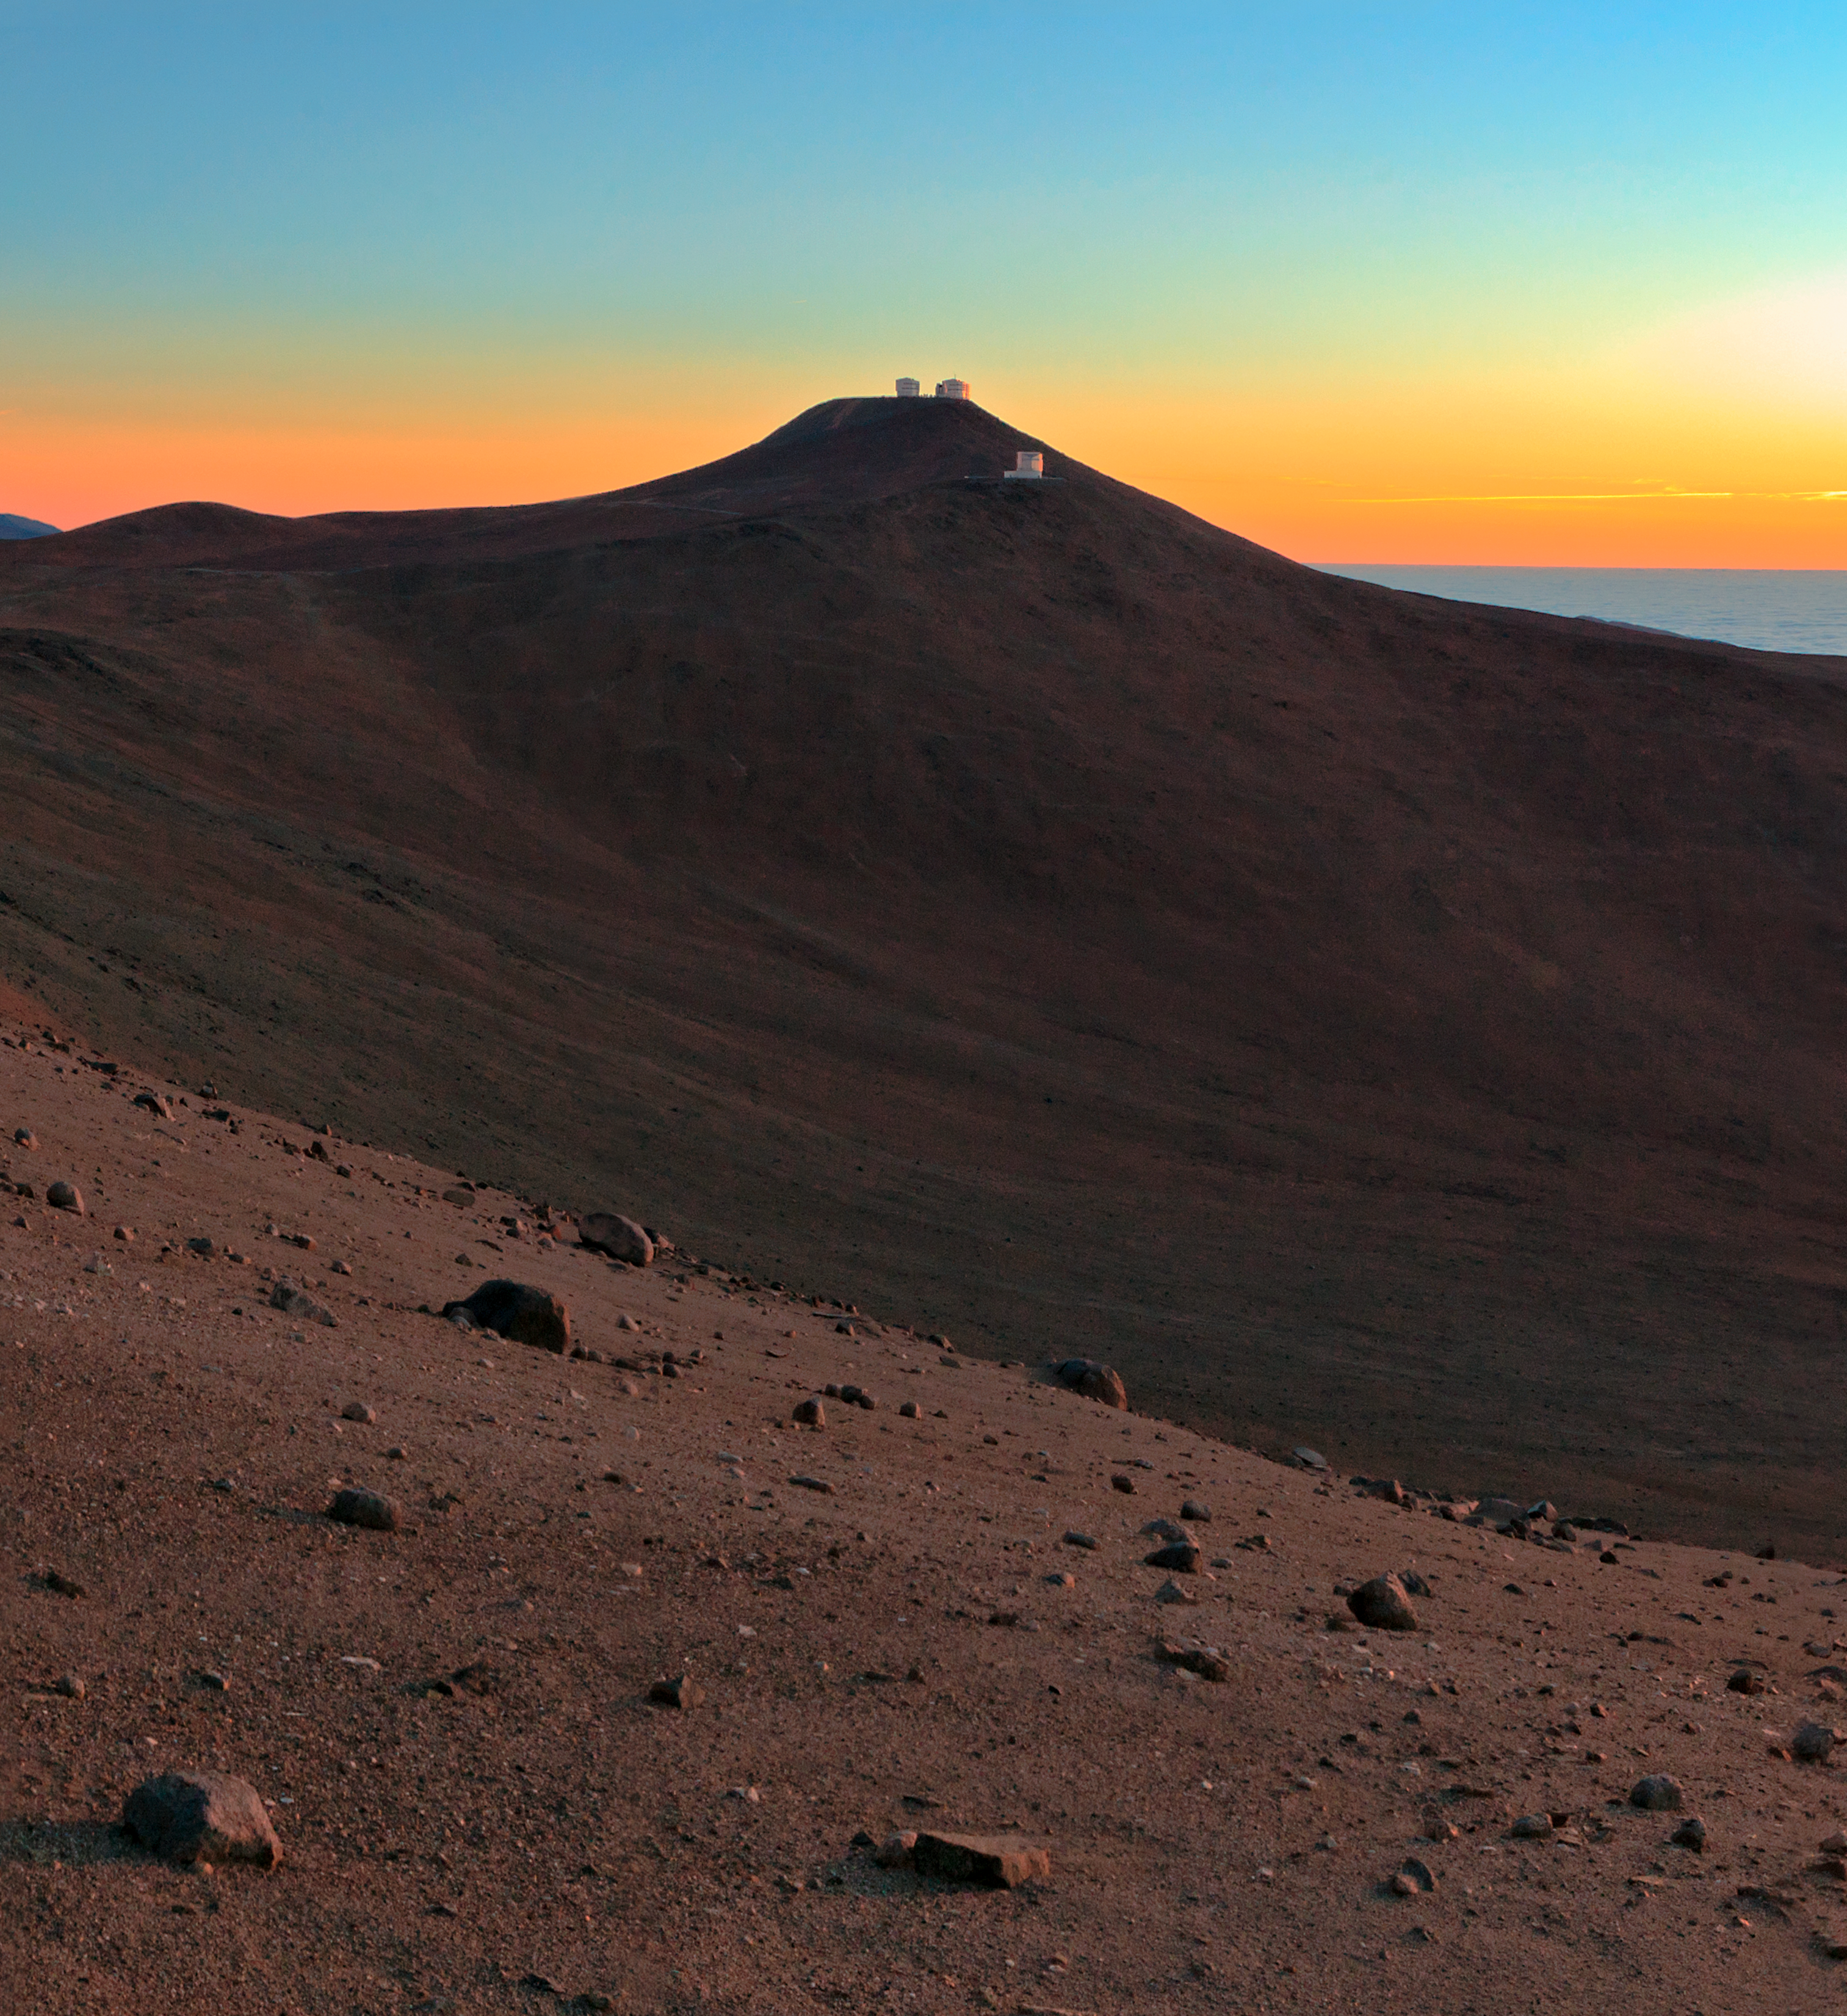

Sunset at Paranal Observatory

Babak Tafreshi, an ESO Photo Ambassador, has captured a beautiful image of ESO’s Paranal Observatory illuminated by the sunset. The beautifully clear sky hints at the exceptional atmospheric conditions here; one major reason why ESO chose Paranal as the site of the Very Large Telescope (VLT), its flagship facility.

The VLT — which can be seen on Cerro Paranal, the highest peak in the image, with an altitude of 2600 metres — is the world’s most advanced visible-light astronomical observatory. It consists of four Unit Telescopes, each with a primary mirror 8.2 metres across, and four 1.8-metre Auxiliary Telescope. The VLT operates at visible and infrared wavelengths and among the pioneering observations carried out using the VLT have been the first direct image of an exoplanet (see eso0515) and the tracking of stars orbiting the Milky Way’s central black hole (see eso0846 and eso1151).

Also on Cerro Paranal is the VLT Survey Telescope (VST). Its smaller enclosure can just be made out in front of one of the larger VLT Unit Telescope enclosures on the mountaintop. The VST is the most recent addition to Paranal, with the first images released in 2011 (see eso1119). It sports a primary mirror 2.6 metres across, which makes it the largest telescope in the world designed for surveying the sky in visible light.

Another survey telescope at the Paranal Observatory is VISTA, the Visible and Infrared Survey Telescope for Astronomy, which can be seen on another peak, in the foreground of Cerro Paranal. VISTA is the world’s largest survey telescope, with a 4.1-metre mirror, and operates at near-infrared wavelengths. The telescope started work in 2009 (see eso0949).

Credit: ESO/B. Tafreshi (twanight.org)